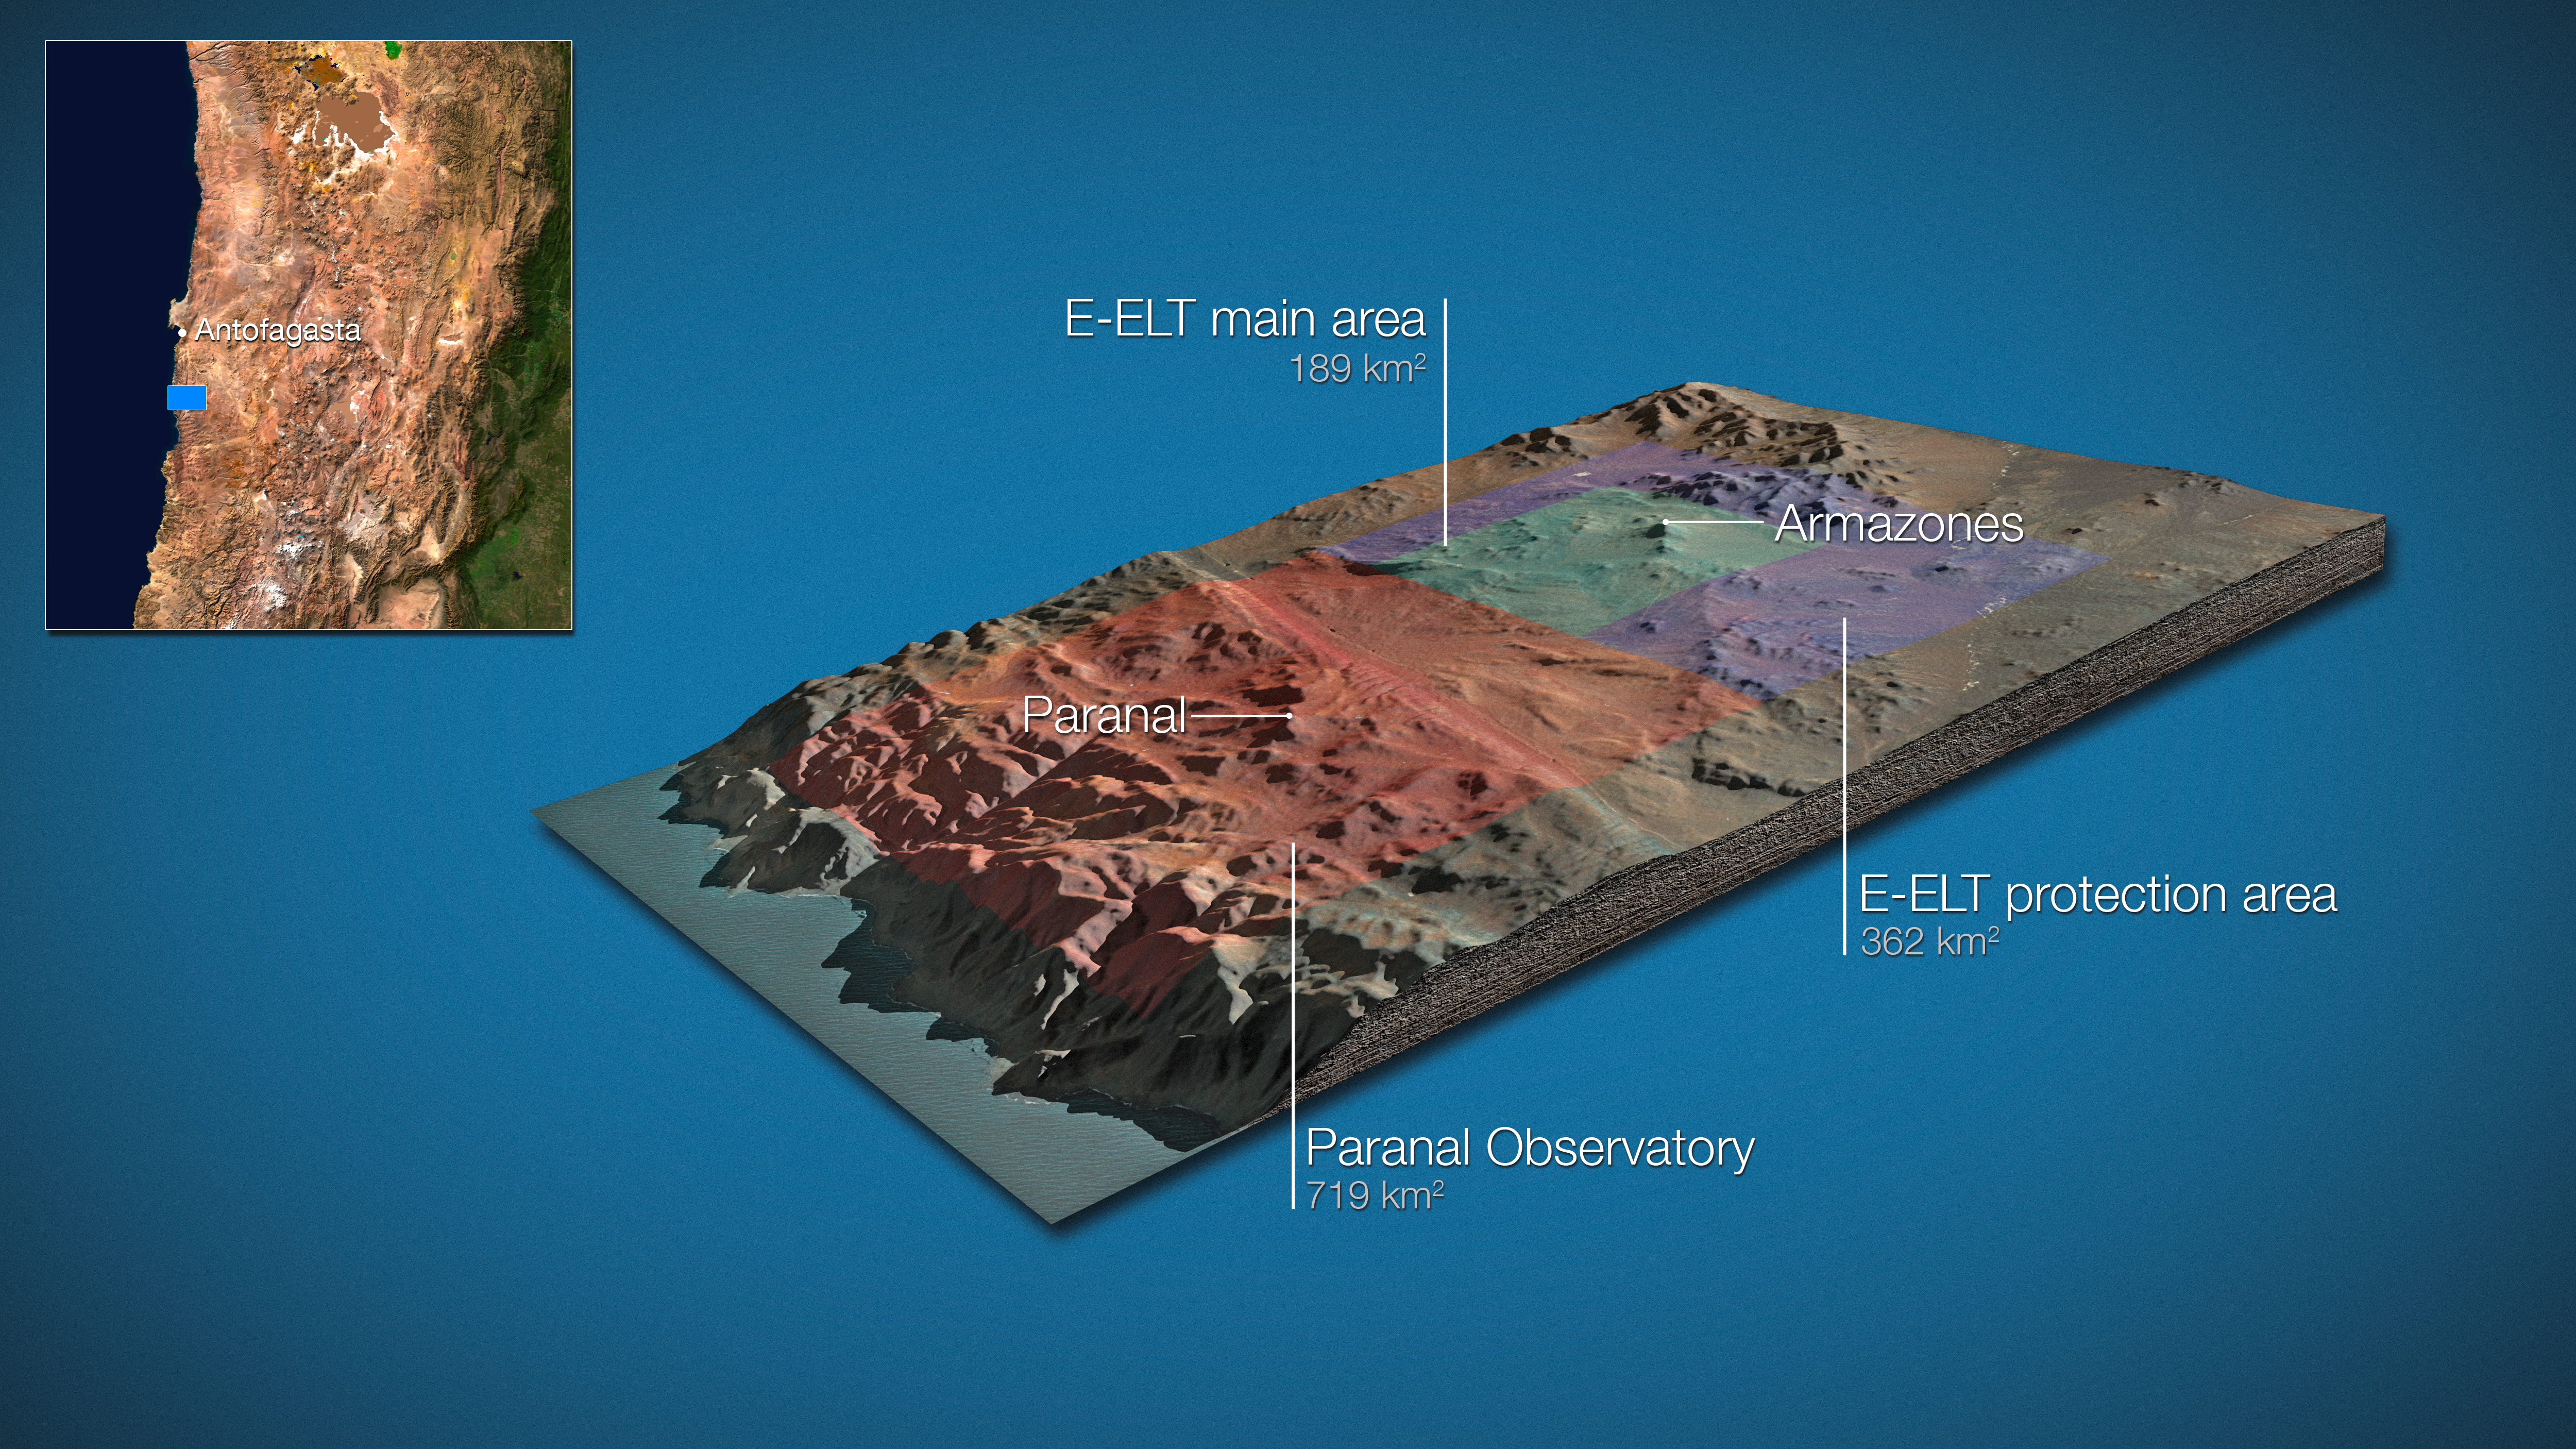

Land around E-ELT and VLT (artist’s impression)

On 13 October 2011, the Republic of Chile and ESO signed an agreement regarding land for the European Extremely Large Telescope, including the donation of an area of 189 km2 around Cerro Armazones for the installation of the E-ELT as well as a concession for 50 years relating to the surrounding area, representing an additional 362 km2 , which will protect the E-ELT from light pollution and mining operations. With the current 719 km2 of land around Cerro Paranal the total protected area around the Paranal–Armazones complex will thus reach 1270 km2.

Credit: ESO/L. Calçada